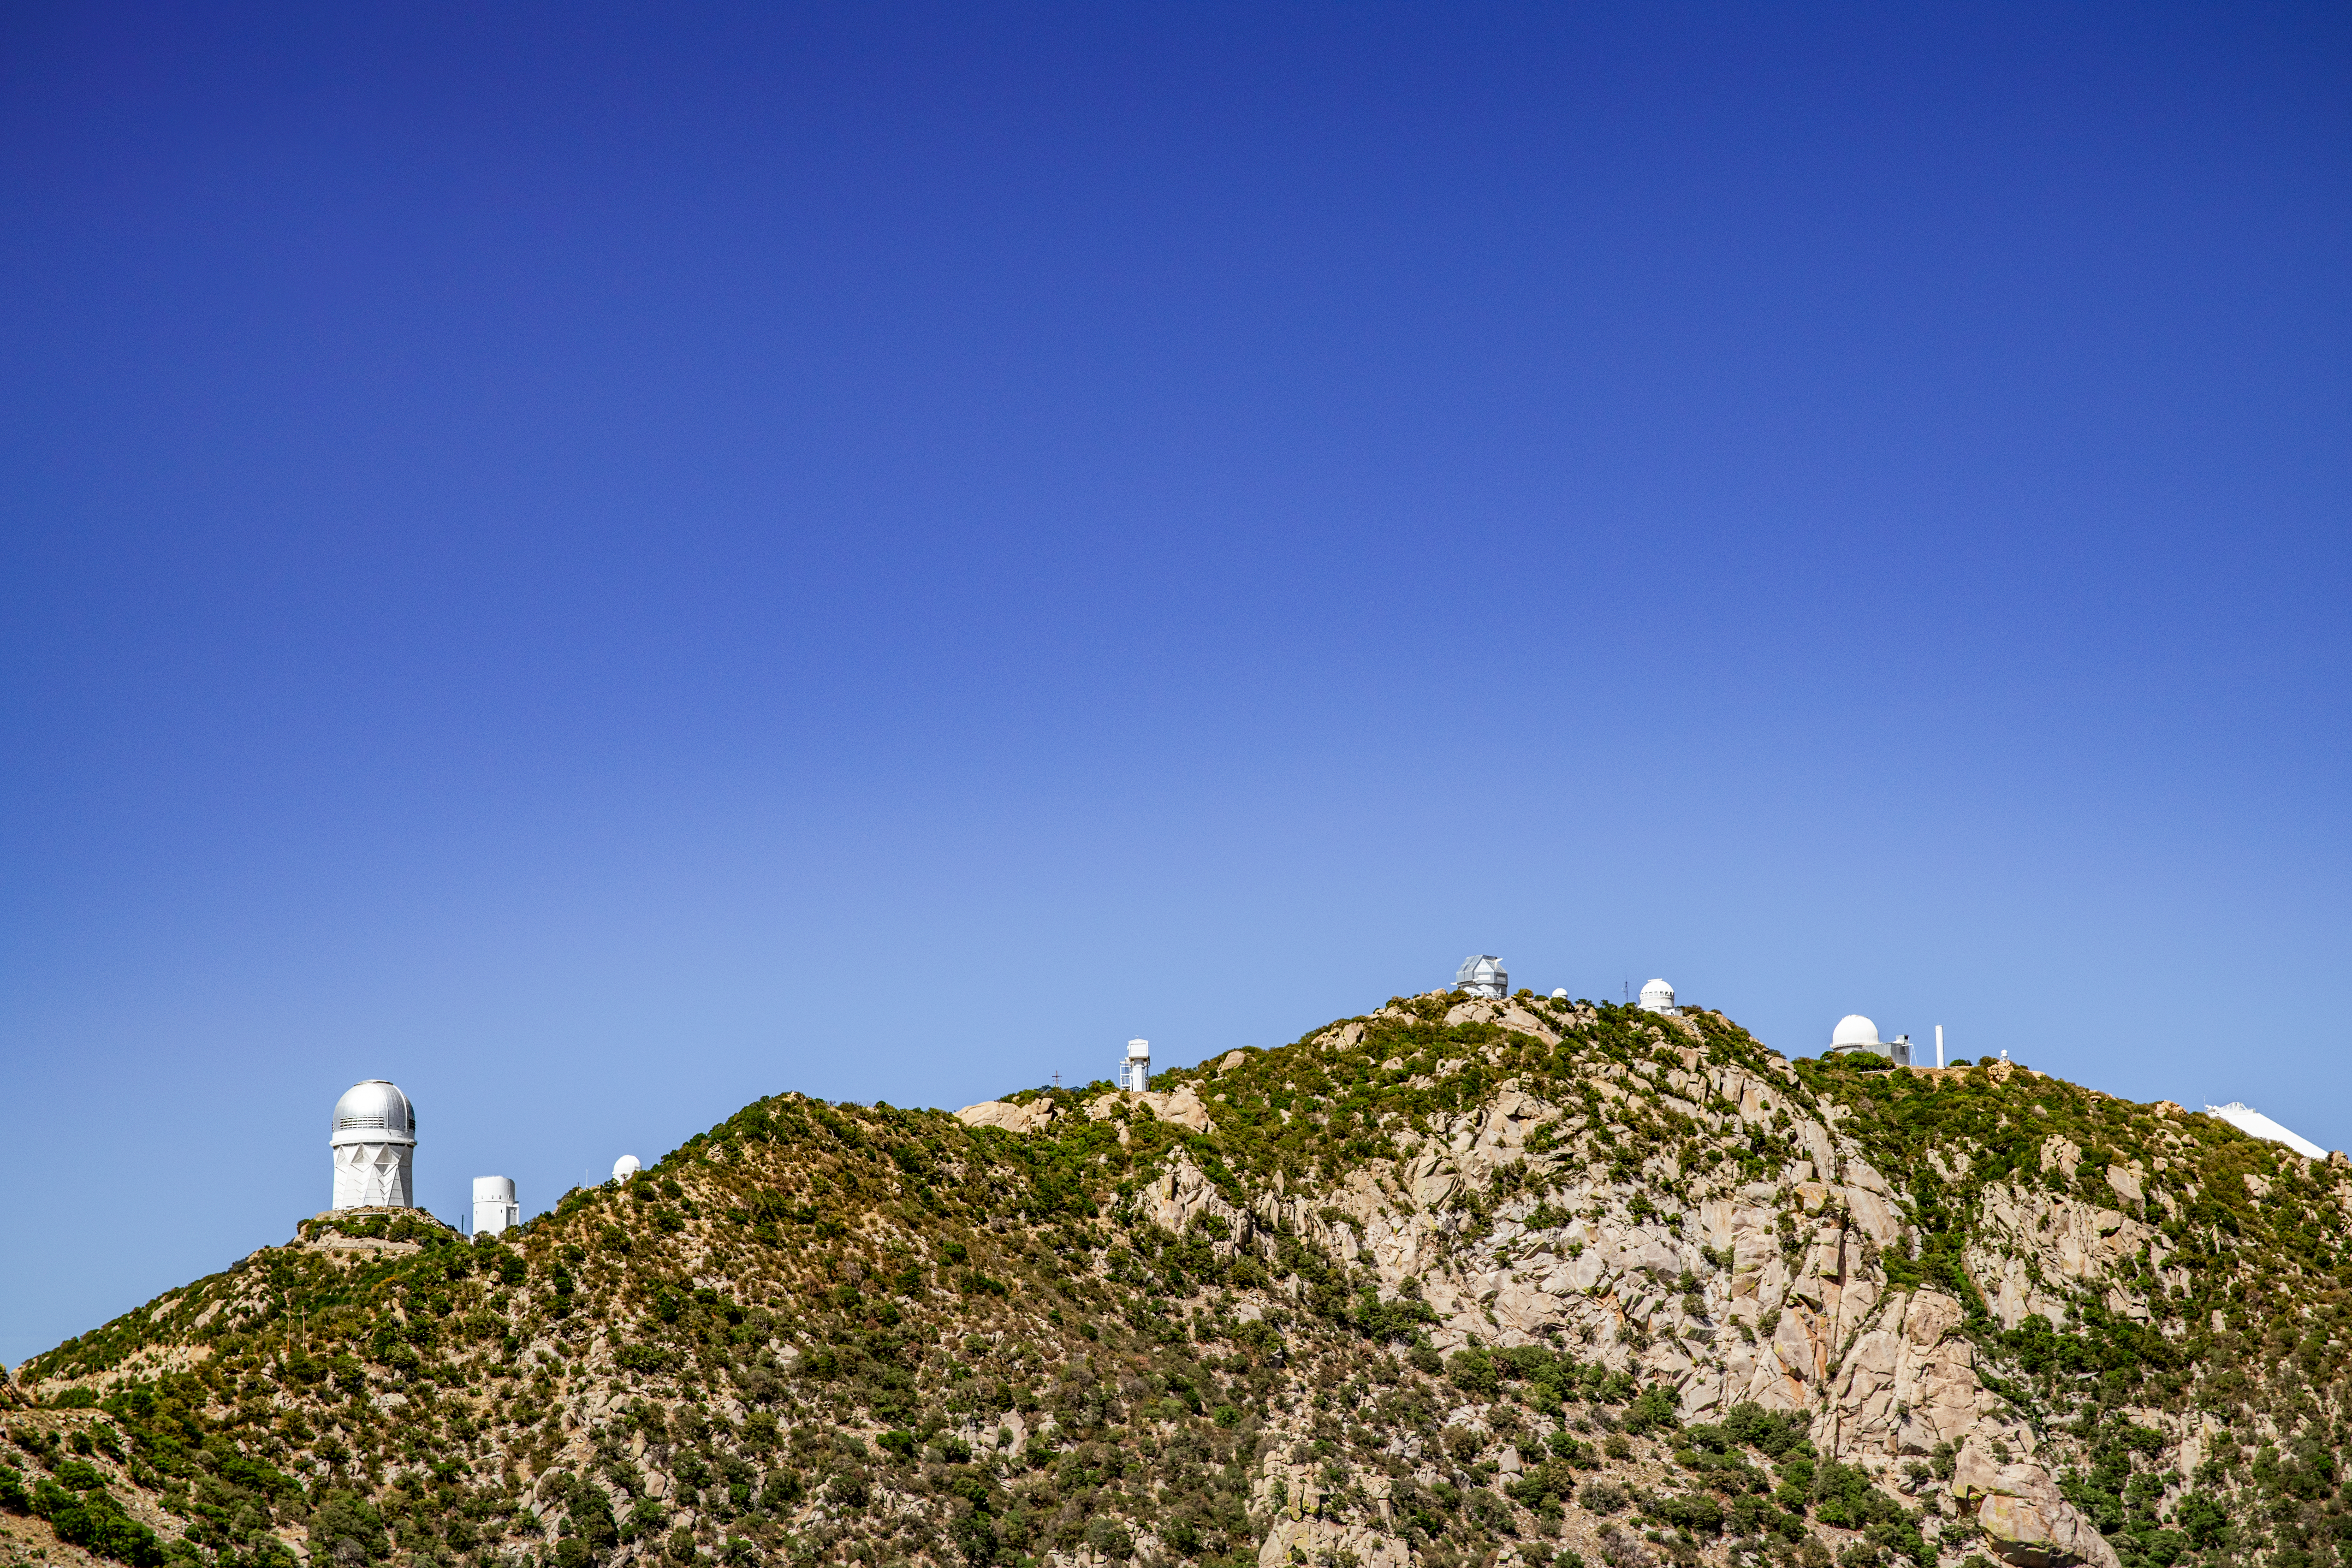

Kitt Peak National Observatory

The Mayall 4-Meter Telescope, home to the Dark Energy Spectroscopic Instrument (DESI), can be seen at the left at Kitt Peak National Observatory on Monday, May 21, 2018 in Tucson, Arizona.

Credit: Marilyn Chung/Lawrence Berkeley National Lab/KPNO/NOIRLab/NSF/AURA